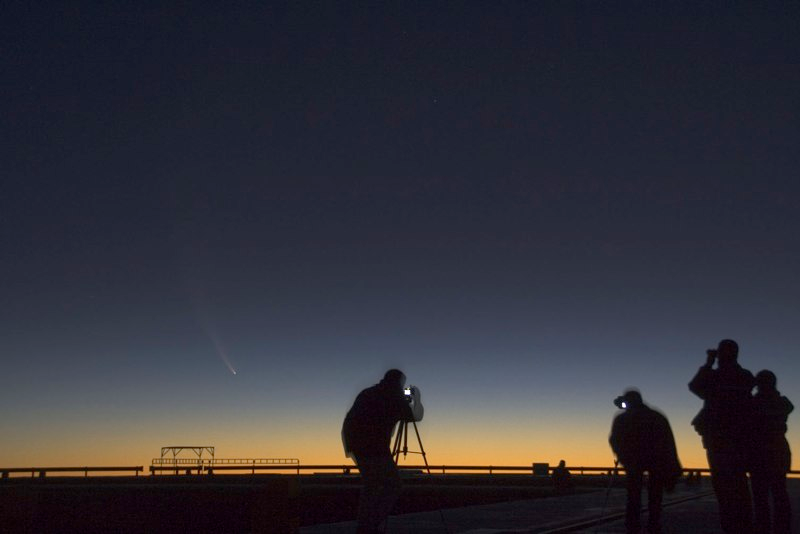

Comet McNaught

Images collected by ESO staff of the very bright comet McNaught that was visible in Europe early January 2007 and is presently visible from the Southern Hemisphere.

Credit: ESO